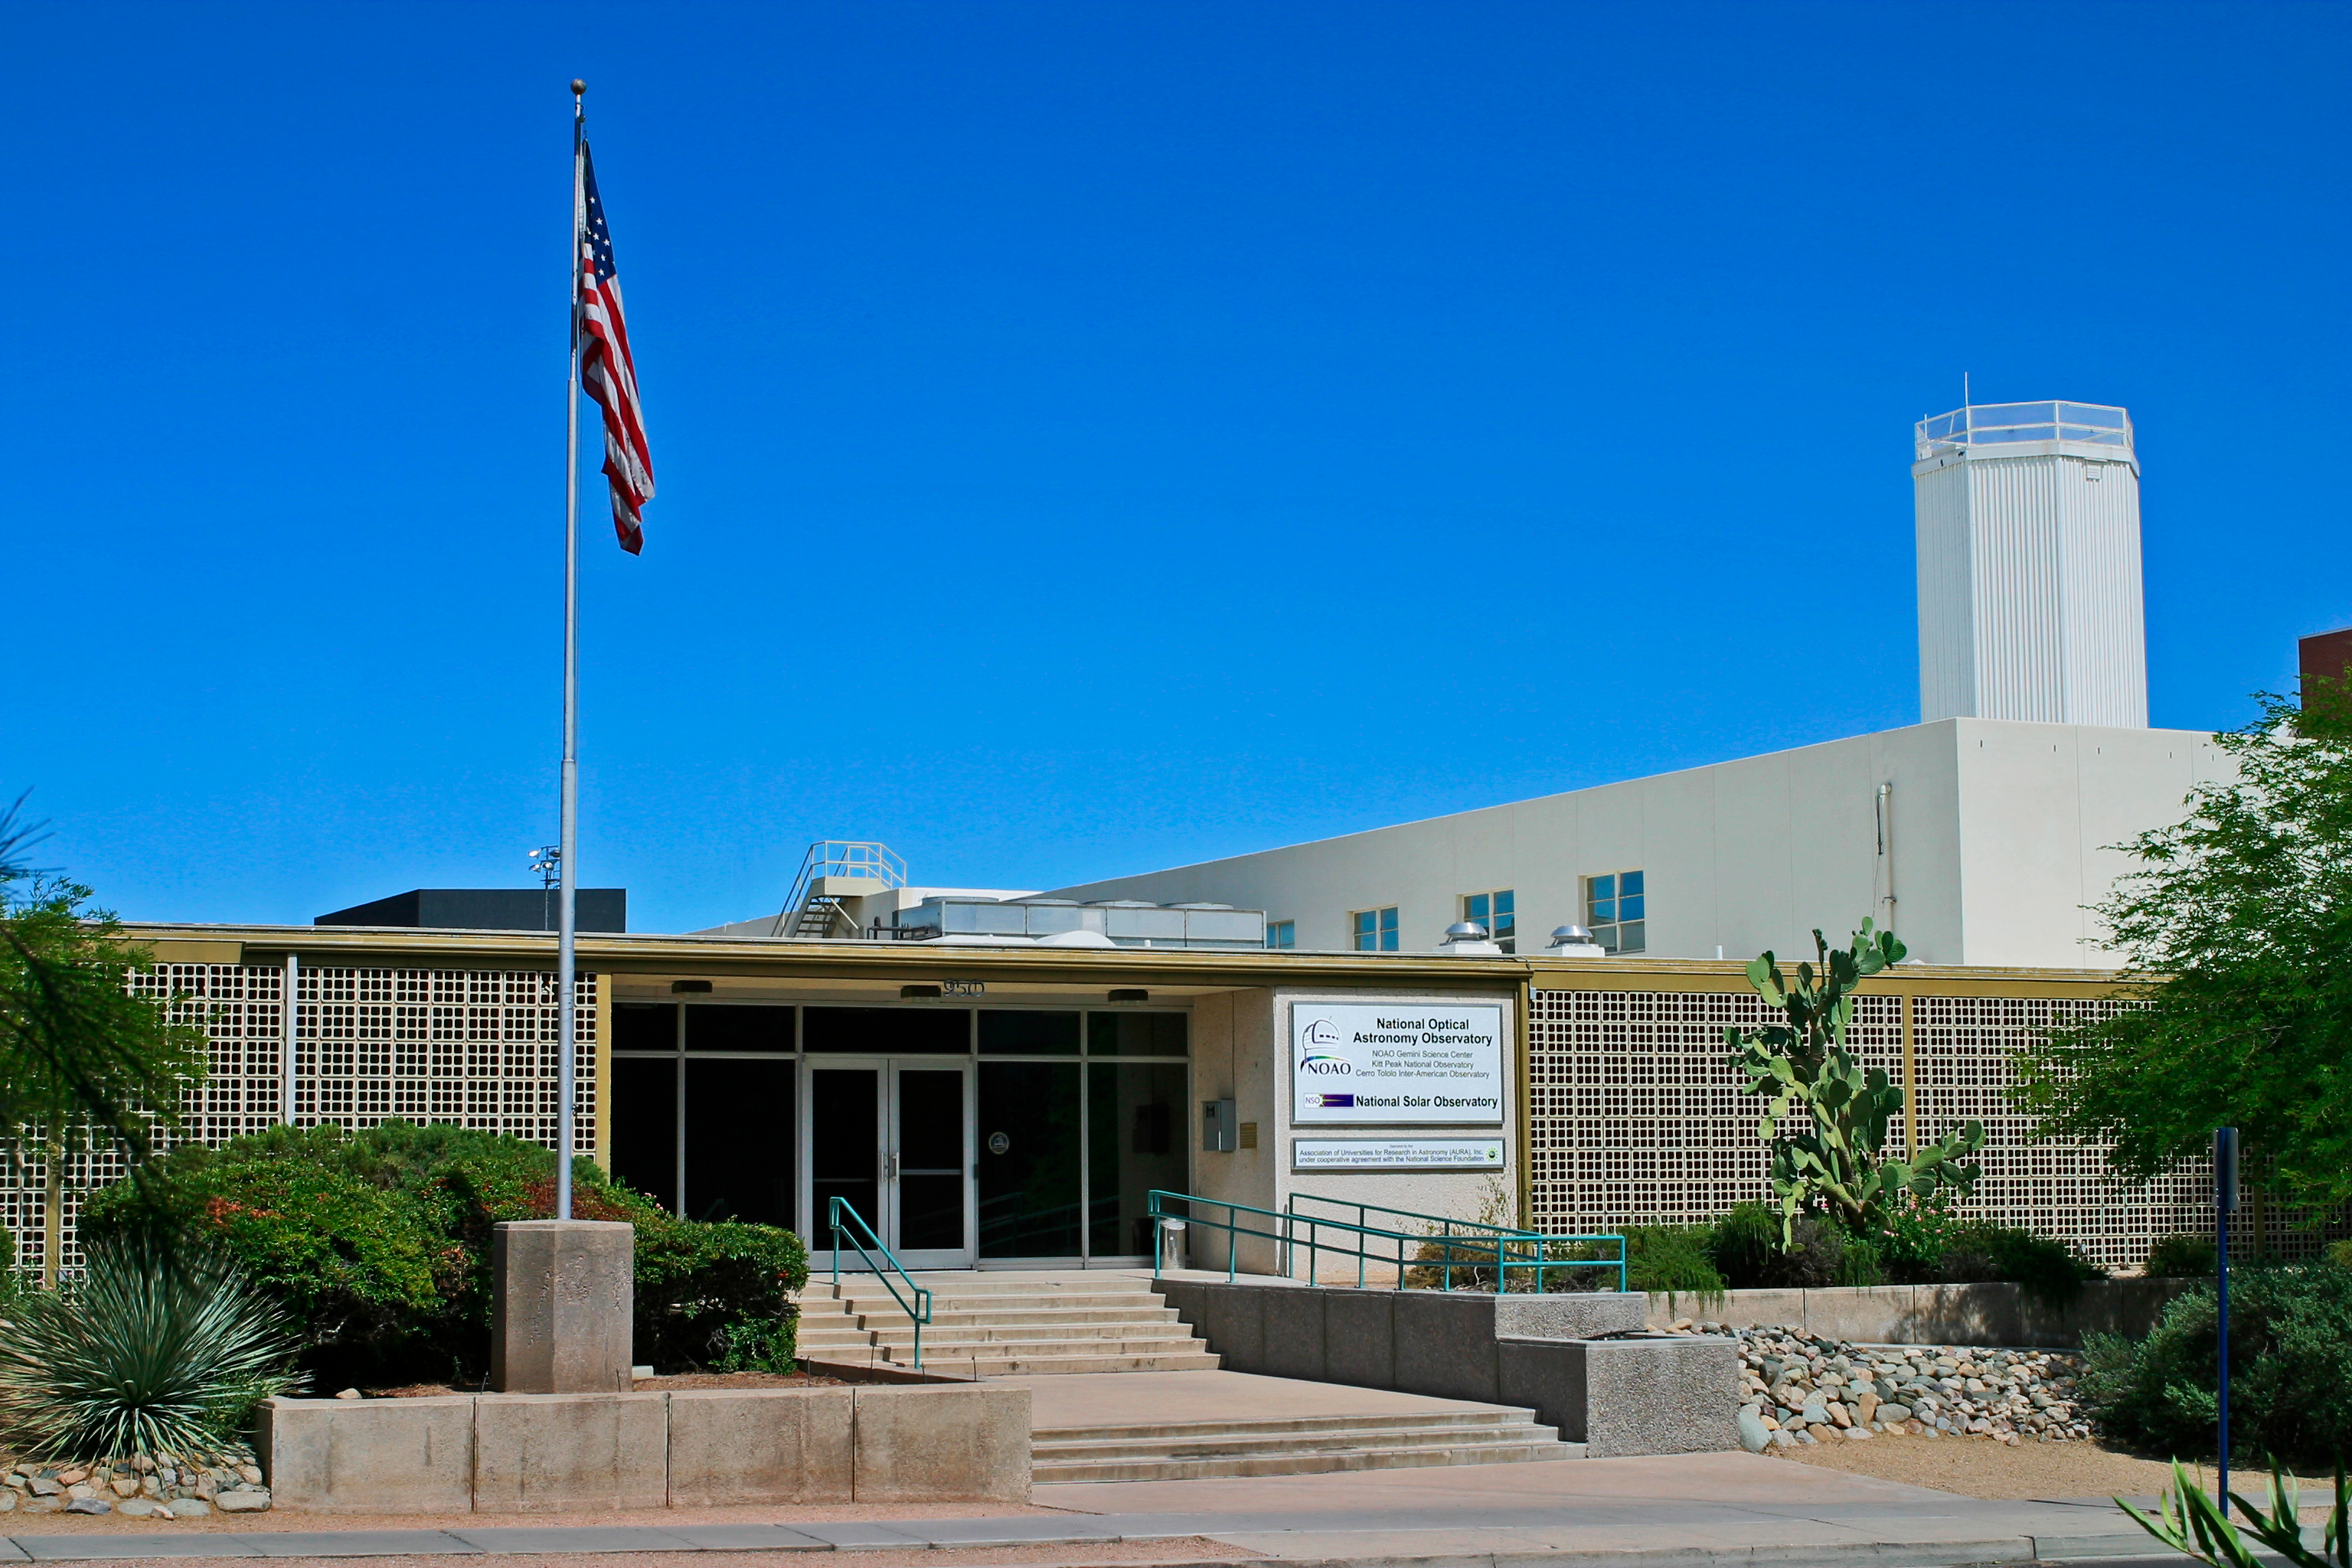

NOAO Headquarters (2004)

The headquarters of the National Optical Astronomy Observatory at 950 North Cherry Avenue in Tucson Arizona as it appeared in 2004.

Credit: NOIRLab/NSF/AURA